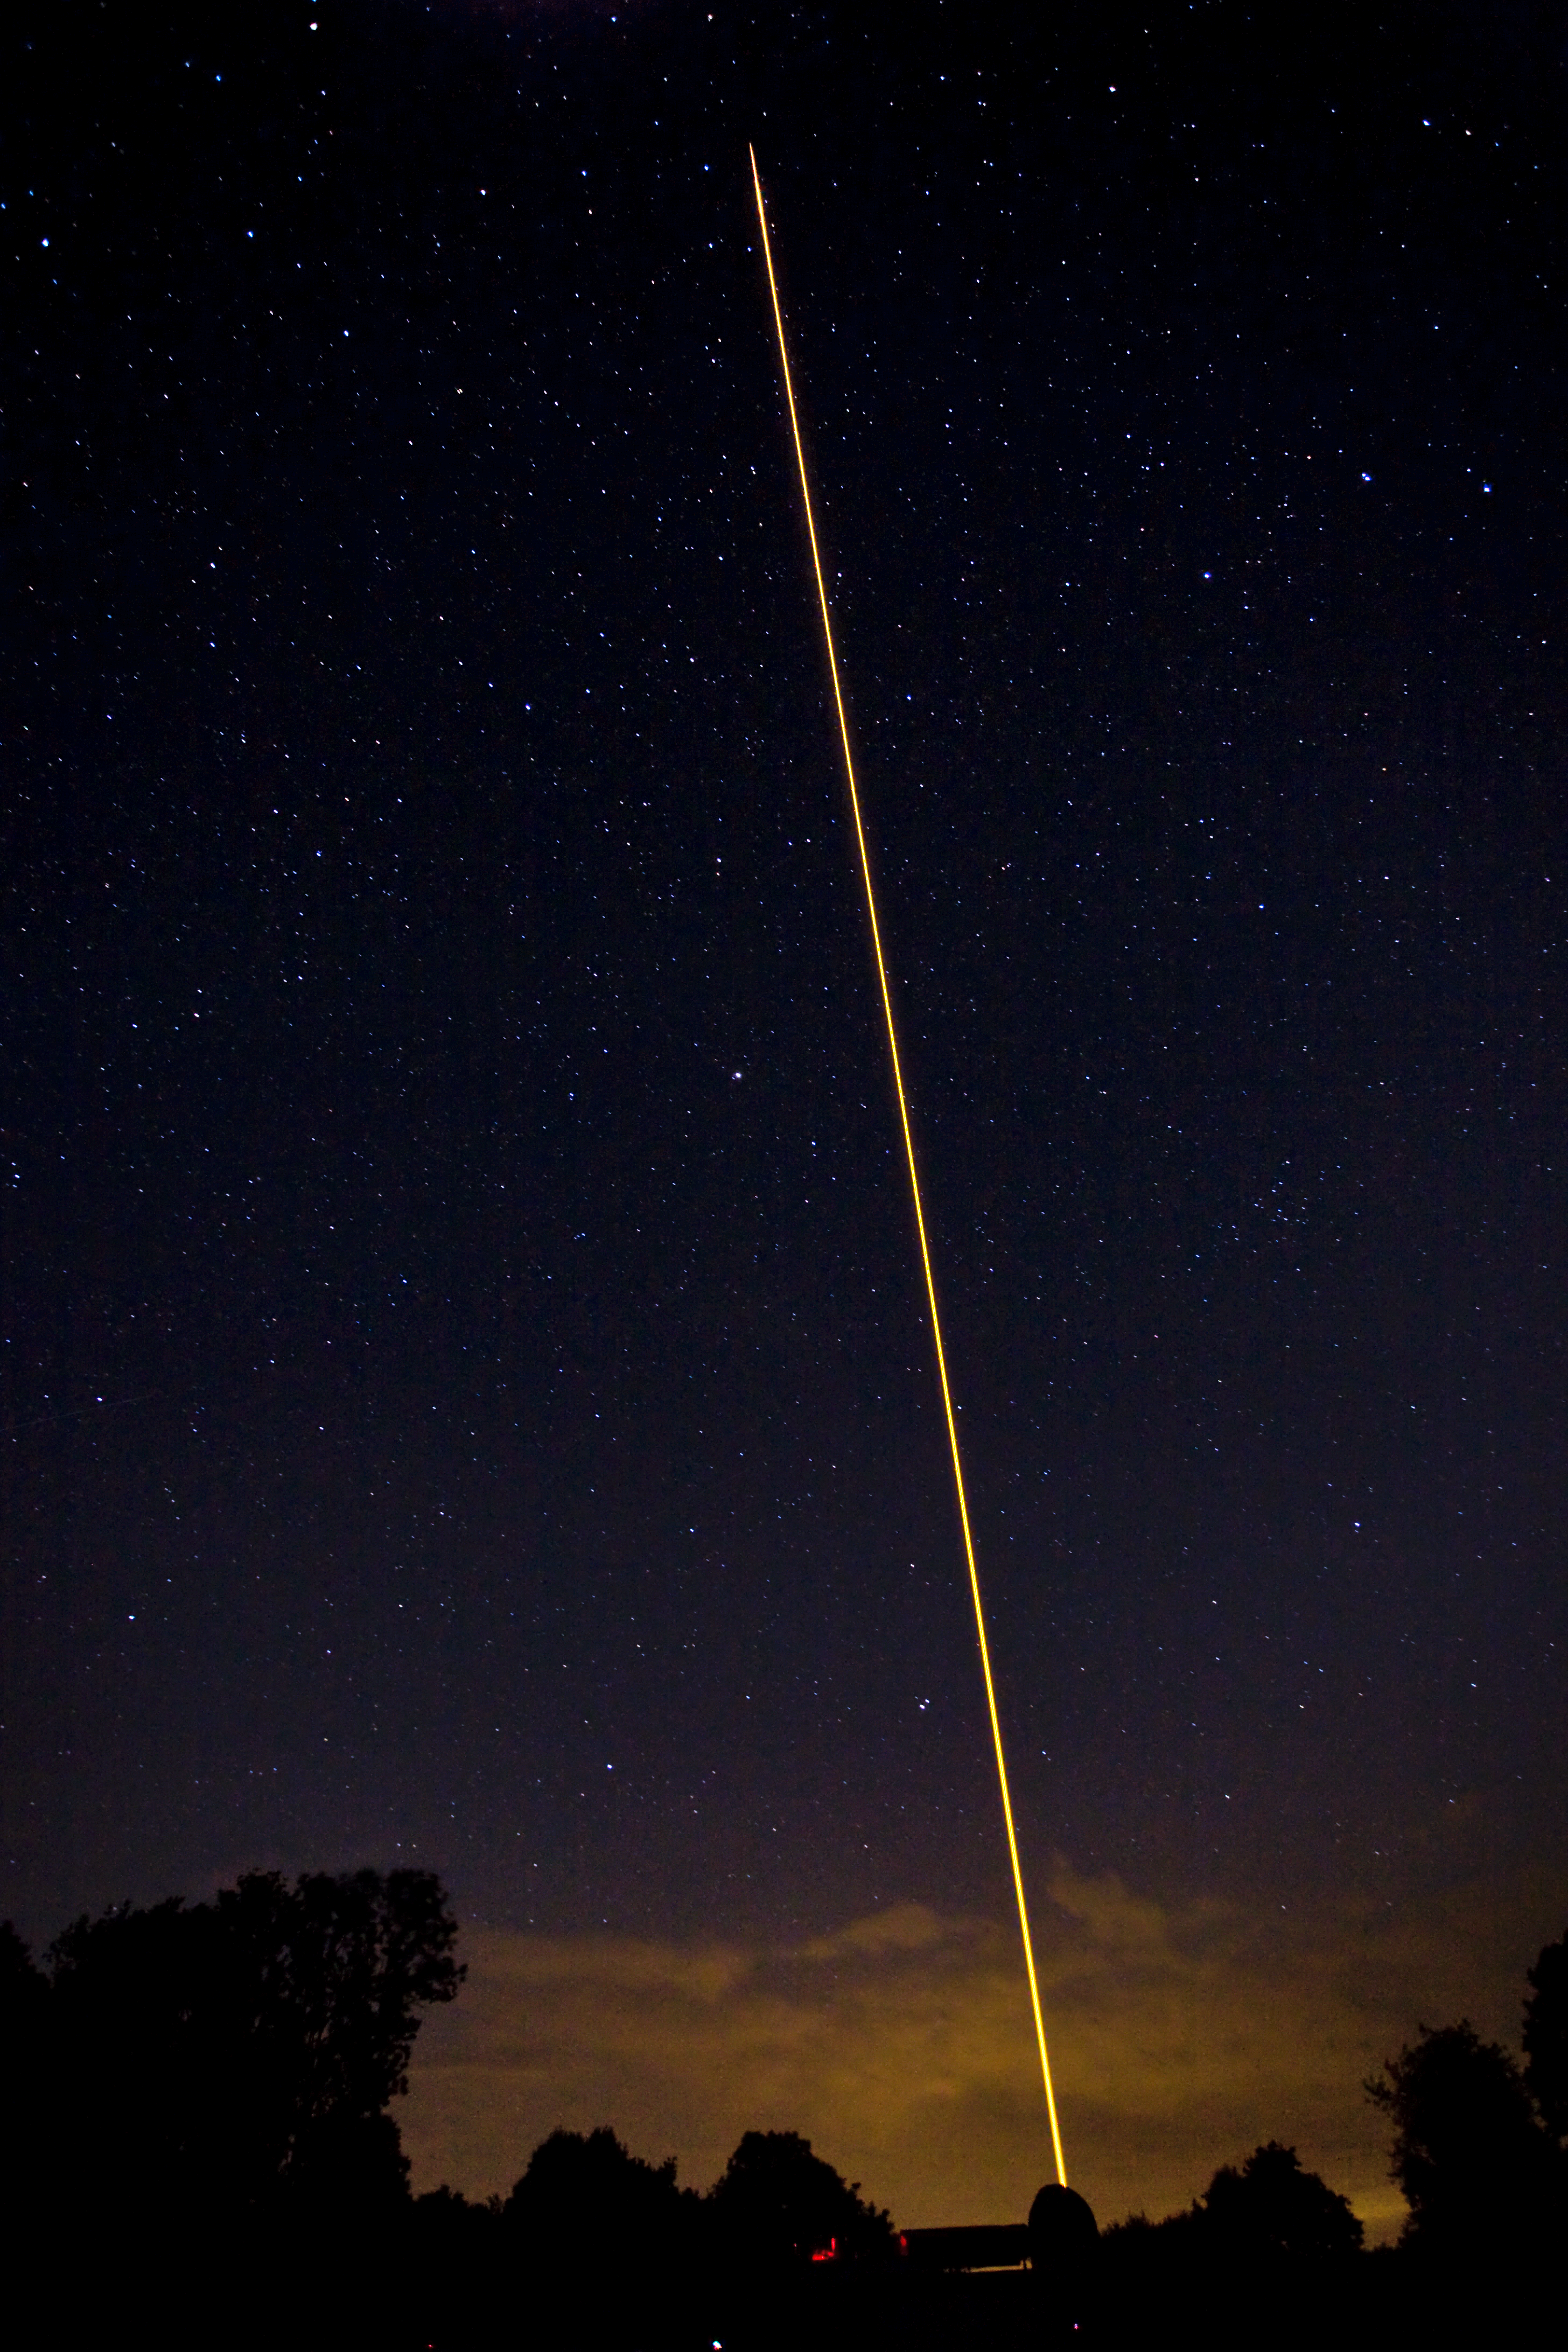

ESO's new compact Laser Guide Star unit tested

Last night, ESO's Wendelstein laser guide star unit had its first light at the Allgäu Public Observatory in Ottobeuren, Germany. Laser guide stars are artificial stars created high up in the Earth's atmosphere using a laser beam with a power of several watts. The laser, in this case a powerful 20 watt yellow beam (operating at 589 nm), makes the sodium atoms in a layer 90 kilometres up in the atmosphere glow and so creates an artificial star in the sky that can be observed by a telescope. The adaptive optics equipment can then use measurements of the artificial star to correct for the blurring effect of the atmosphere in the observations.

Here the dome of the launch telescope is seen together with the propagating laser beam.

Credit: ESO/T. Kasper (AVSO)